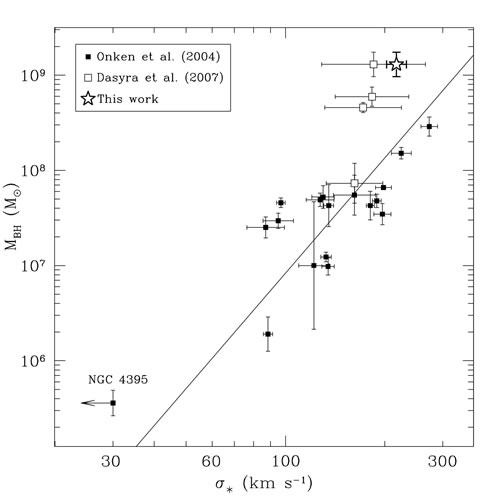

The MBH - σ* relationship for AGNs

The MBH - σ* relationship for AGNs. Filled squares represent AGNs with velocity dispersion measurements based on the Ca II triplet. The open star at the top represents the Watson et al. measurement for PG 1426+015, while the open square to its immediate left is the position of PG 1426+015 in a previous study. The superior spectrum obtained using NIFS and Altair led to a more precise measurement of the velocity dispersion.

Credit: International Gemini Observatory/NOIRLab/NSF/AURA